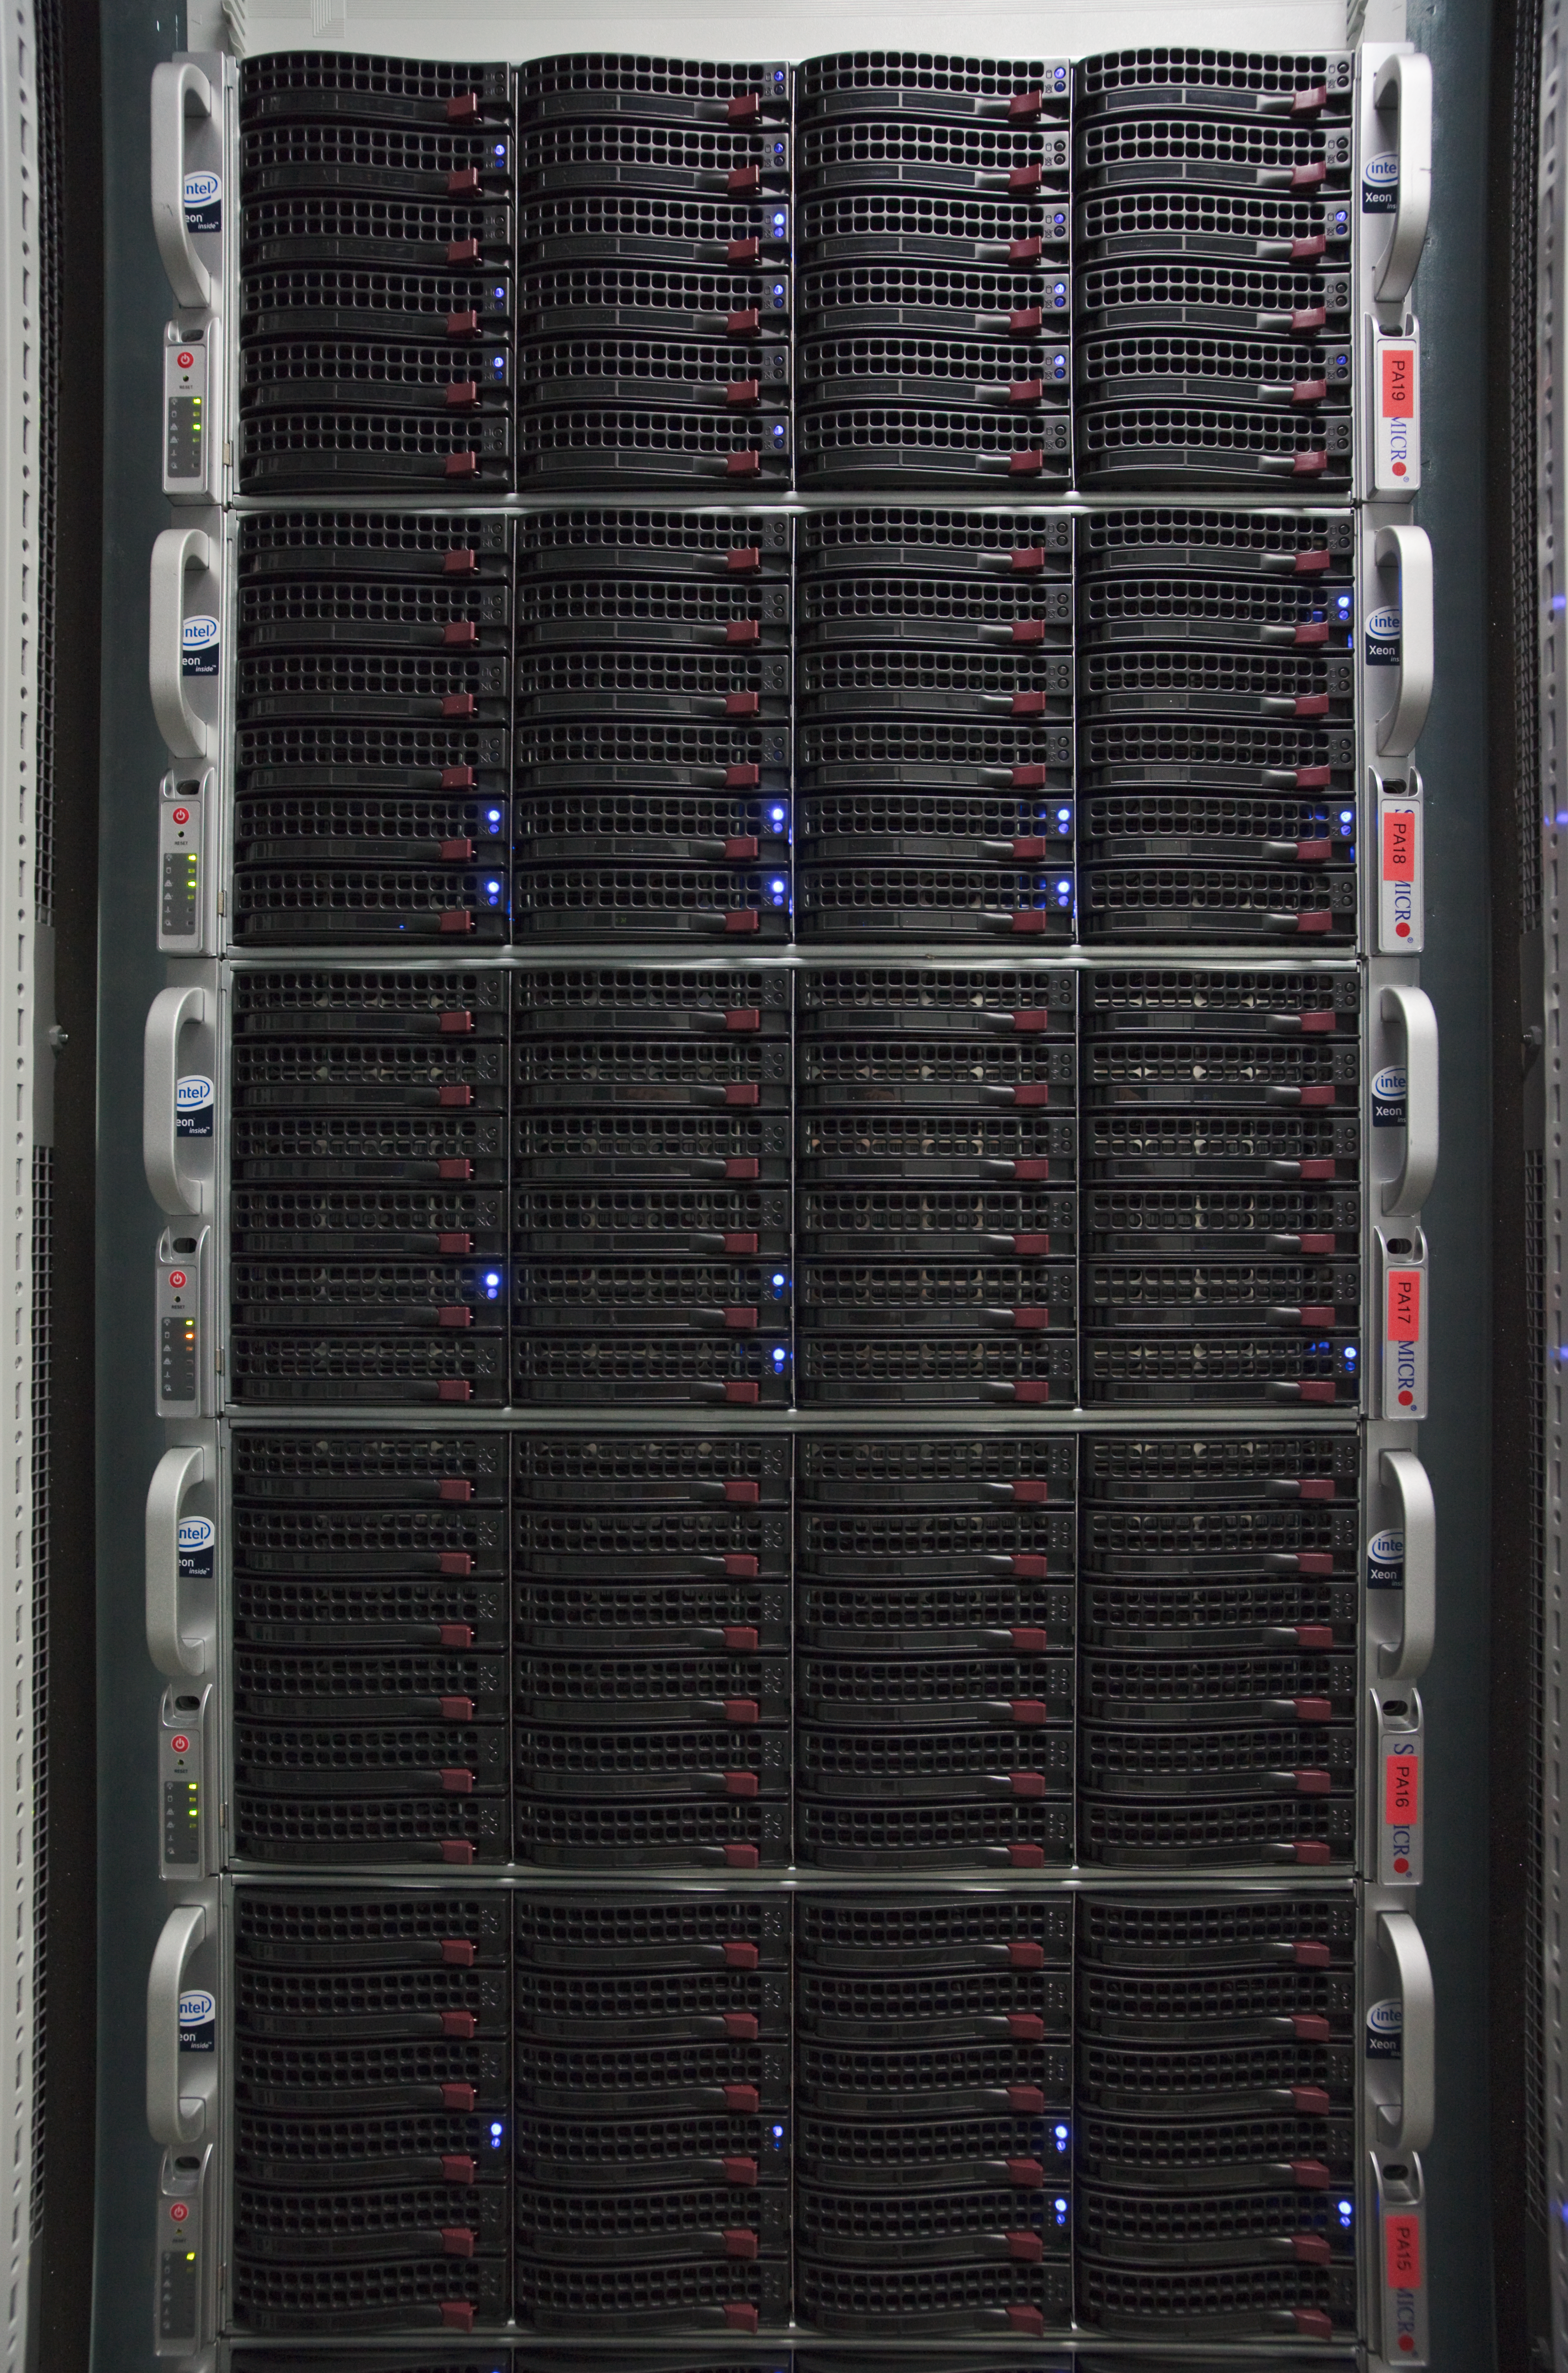

Hardware for ESO’s Science Archive

Five nodes of the ESO primary science archive, at its headquarters in Garching, Germany. Each of these nodes contains 15 terabytes of scientific data. ESO is the most productive astronomical observatory in the world.

Credit: ESO